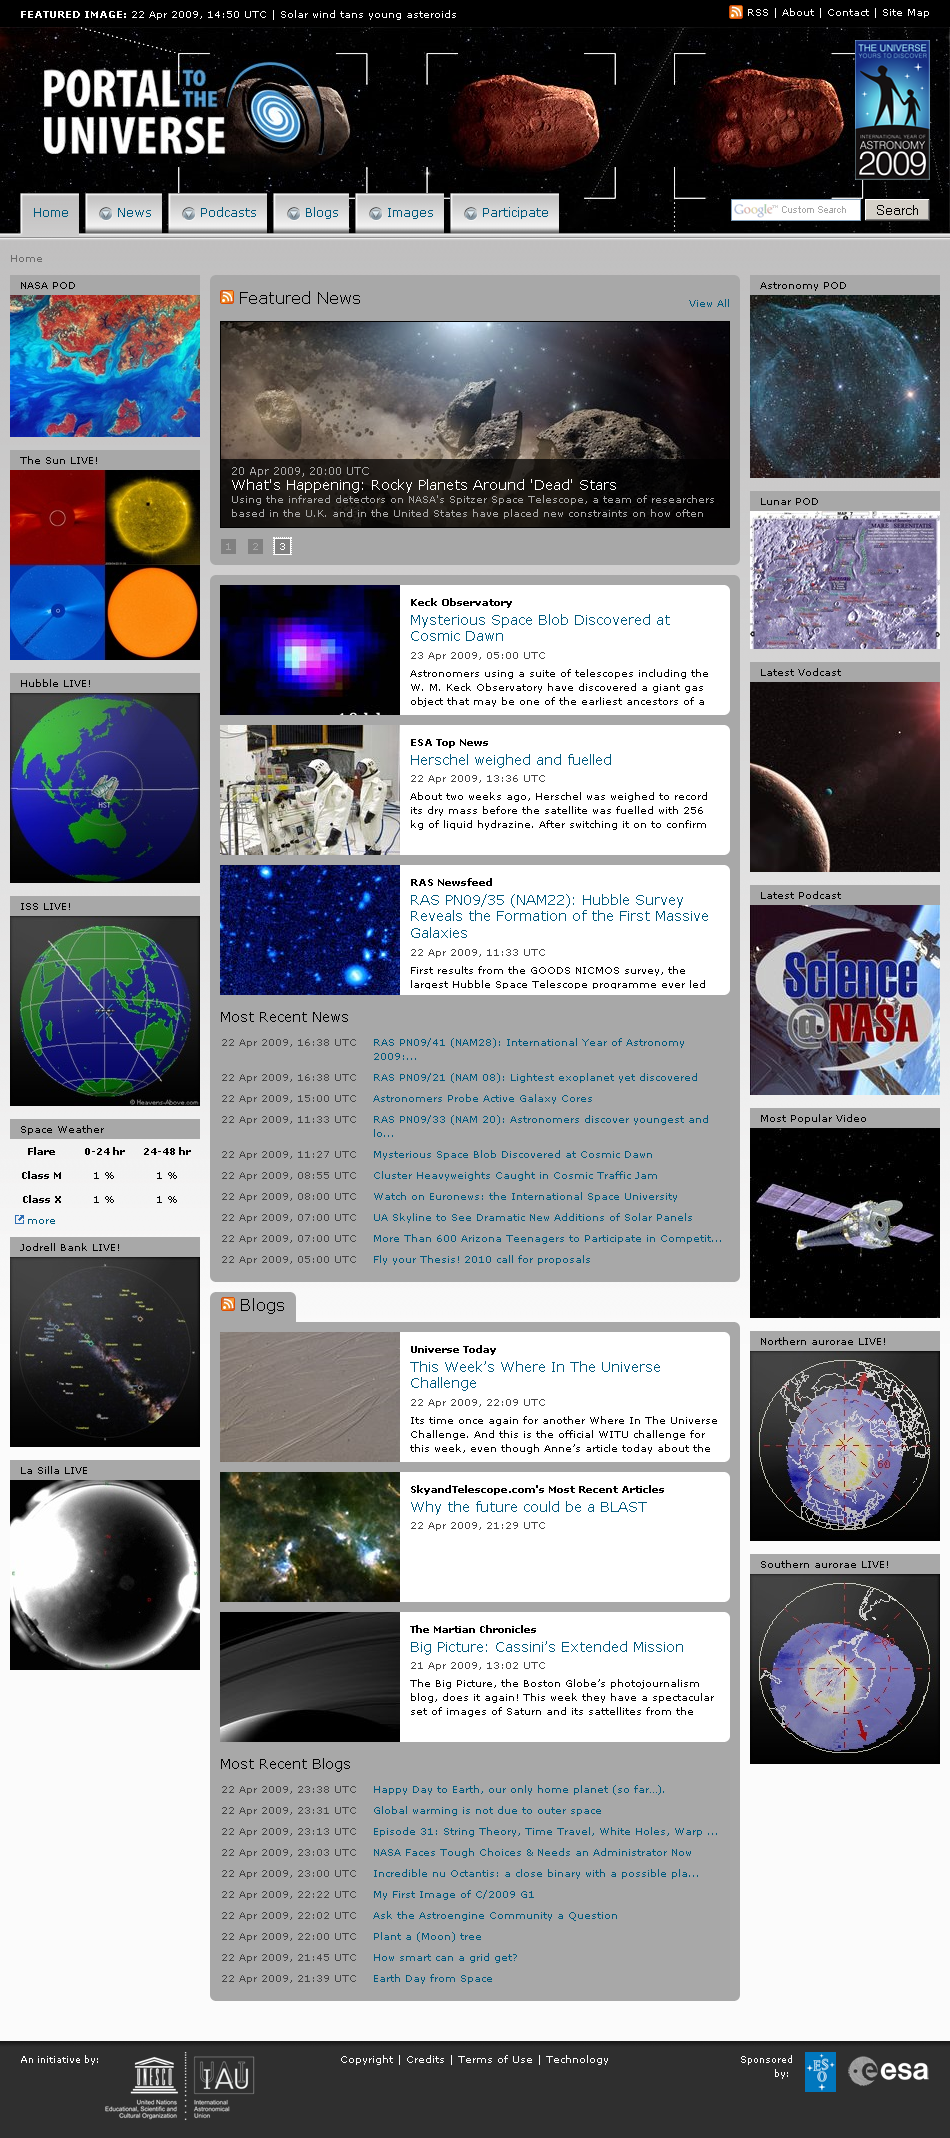

The Portal to the Universe

This is a screenshot of The Portal to the Universe, a website that features news, blogs, video podcasts, audio podcasts, images, videos and more. Web 2.0 collaborative tools, such as the ranking of different services according to popularity, help the user to sift constructively through the wealth of information available and promote interactions within the astronomy multimedia community.

Credit: The Portal to the Universe/IYA2009